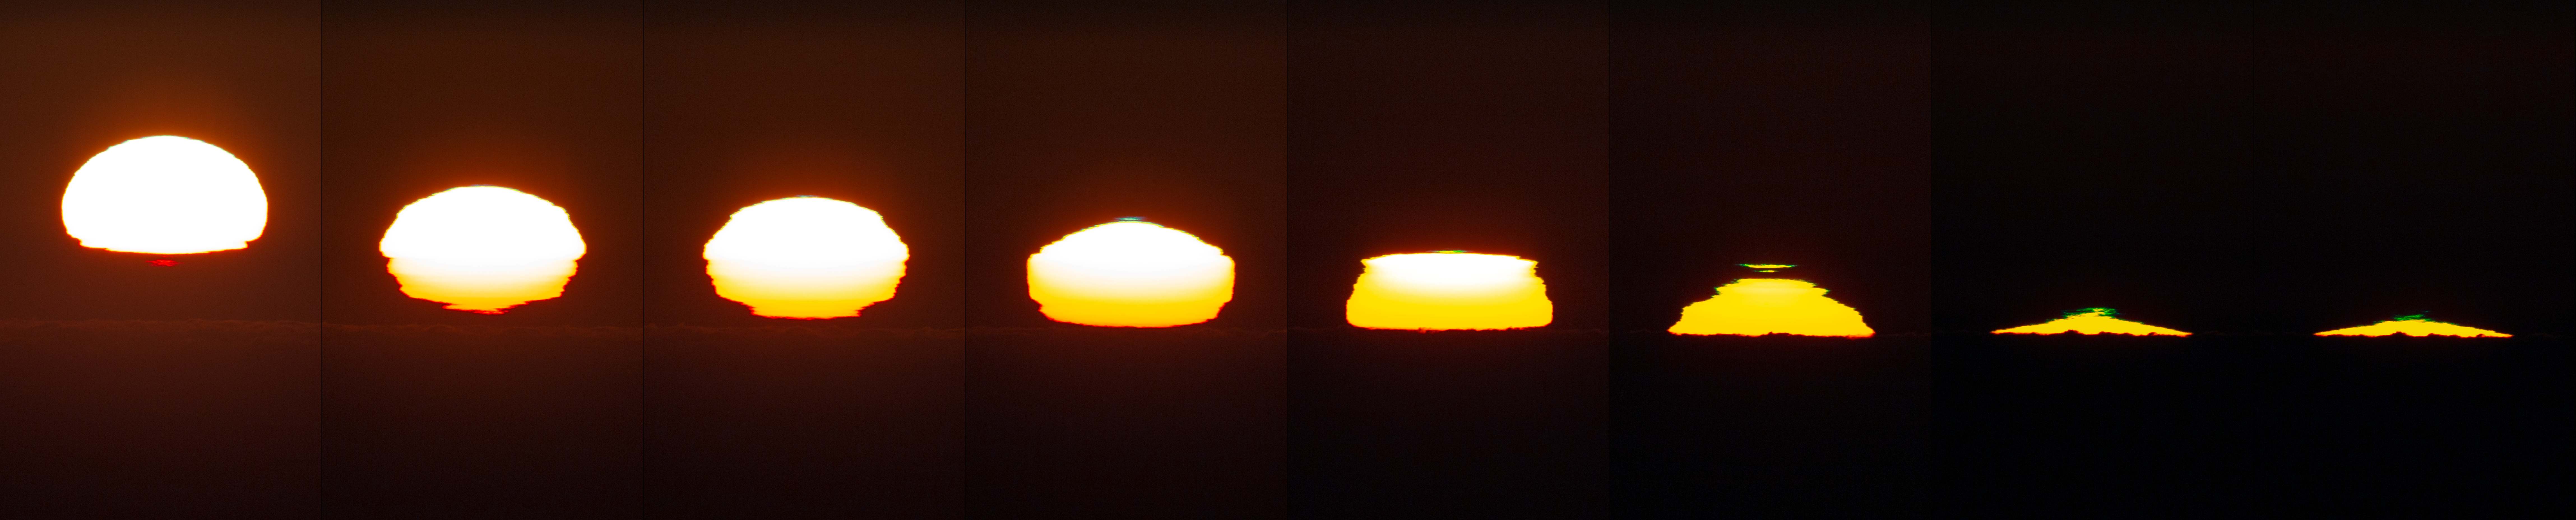

La Silla Sunset

Sunset at La Silla. La Silla Observatory was ESO’s first observatory in Chile and is located in the remote Atacama desert of northern Chile. In the picture a green flash can be seen.

Credit: P. Horálek/ESO